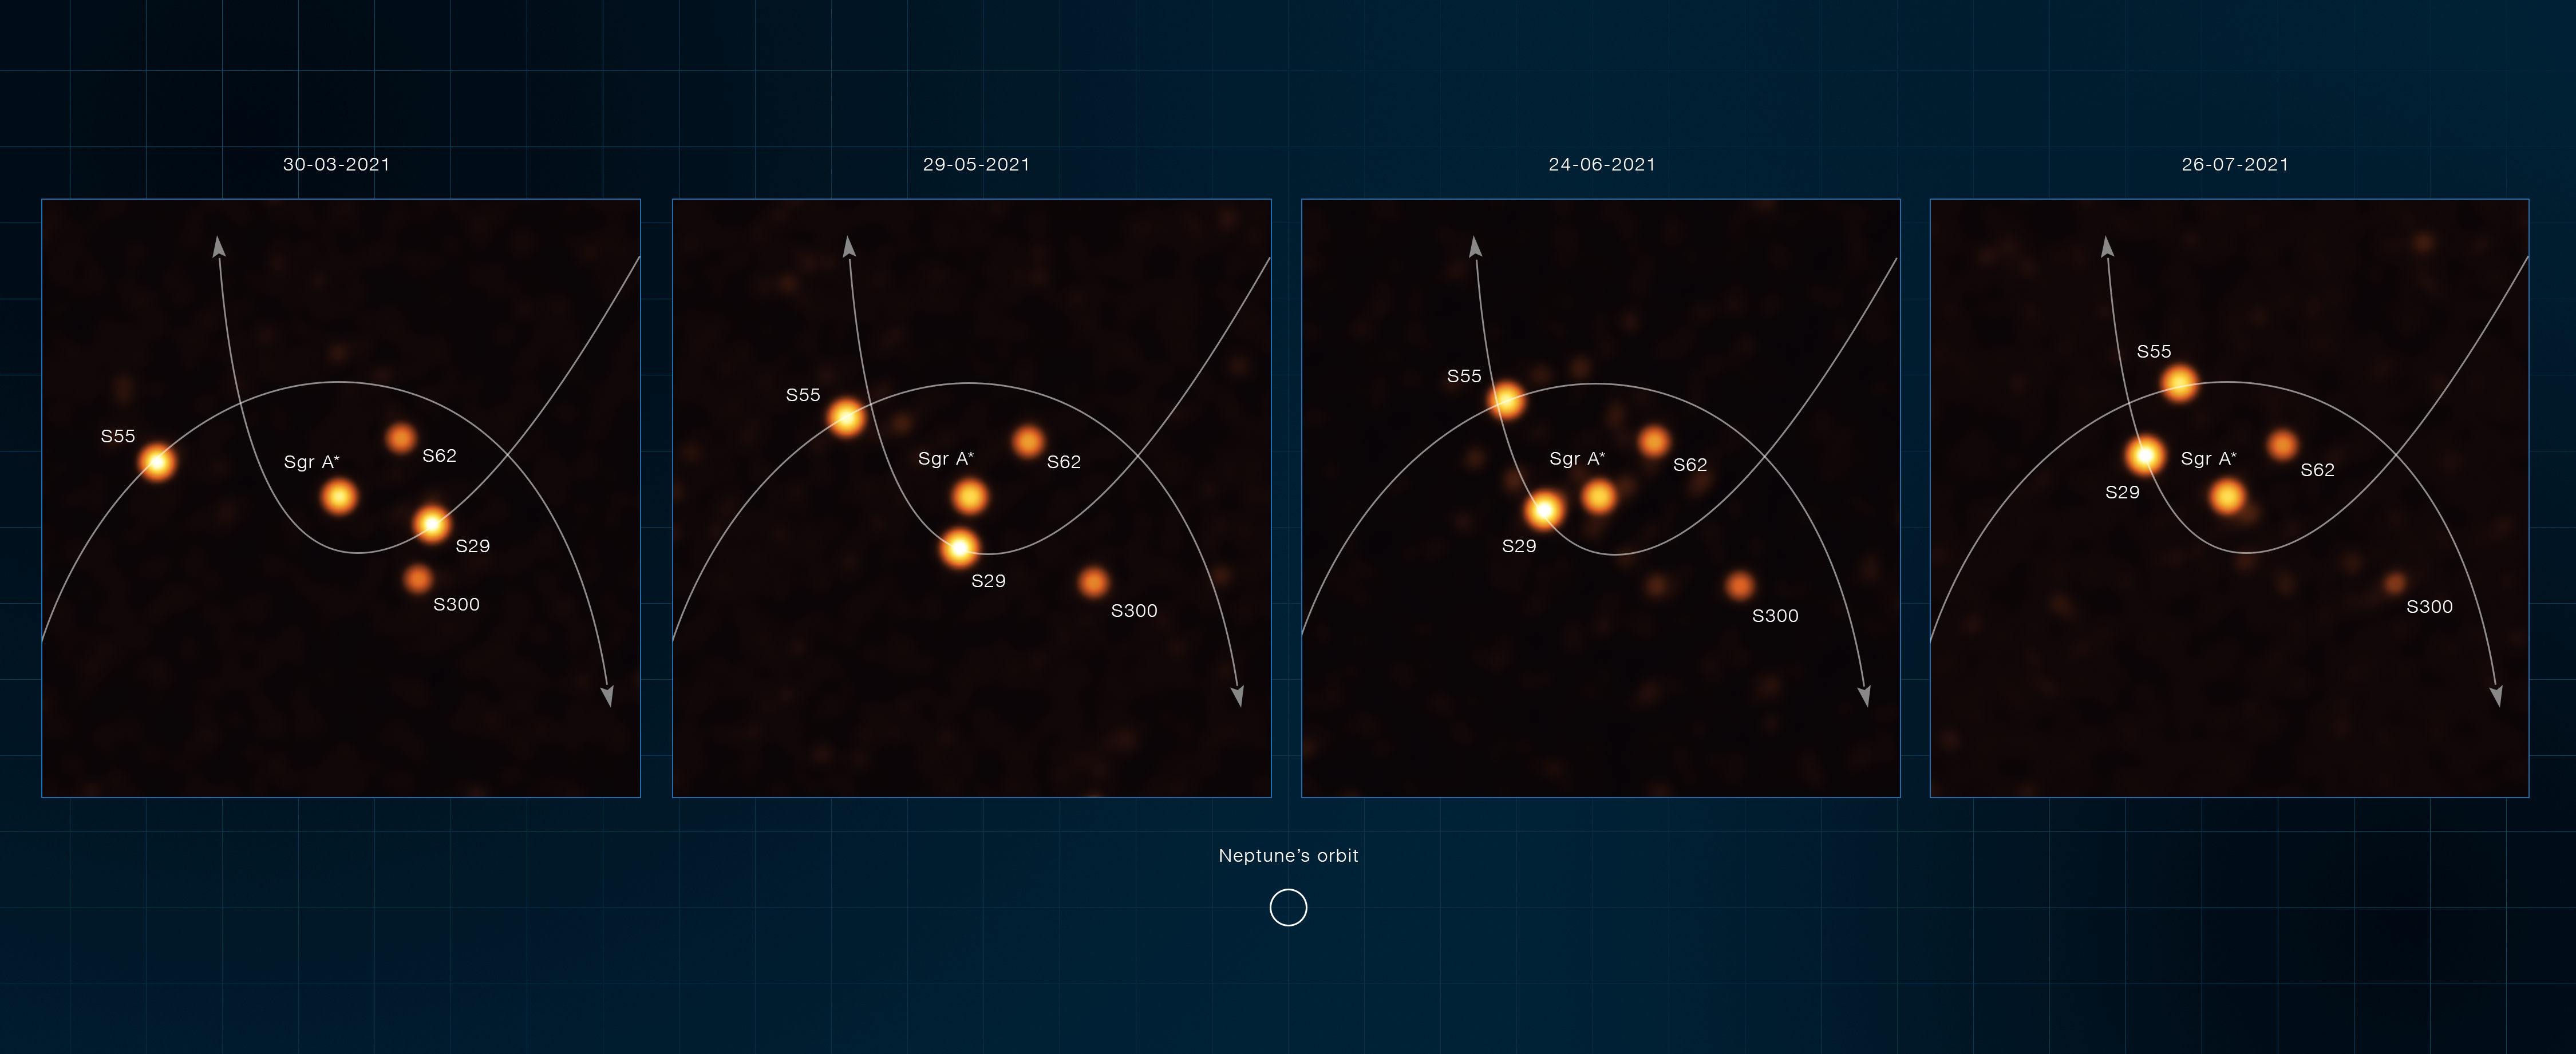

ESO’s VLTI images of stars at the center of the Milky Way

These annotated images, obtained with the GRAVITY instrument on ESO’s Very Large Telescope Interferometer (VLTI) between March and July 2021, show stars orbiting very close to Sagittarius A*, the supermassive black hole at the heart of the Milky Way. One of these stars, named S29, was observed as it was making its closest approach to the black hole at 13 billion kilometers, just 90 times the distance between the Sun and Earth. Another star, named S300, was detected for the first time in new VLTI observations reported by ESO.

Using Gemini North of the international Gemini Observatory, a Program of NSF NOIRLab and ESO’s VLT, astronomers have measured more precisely than ever before the position and velocity of these stars S29 and S55 (as well as stars S2 and S38), and found them to be moving in a way that shows that the mass in the center of the Milky Way is almost entirely due to the Sagittarius A* black hole, leaving very little room for anything else.

Credit: ESO/GRAVITY collaboration